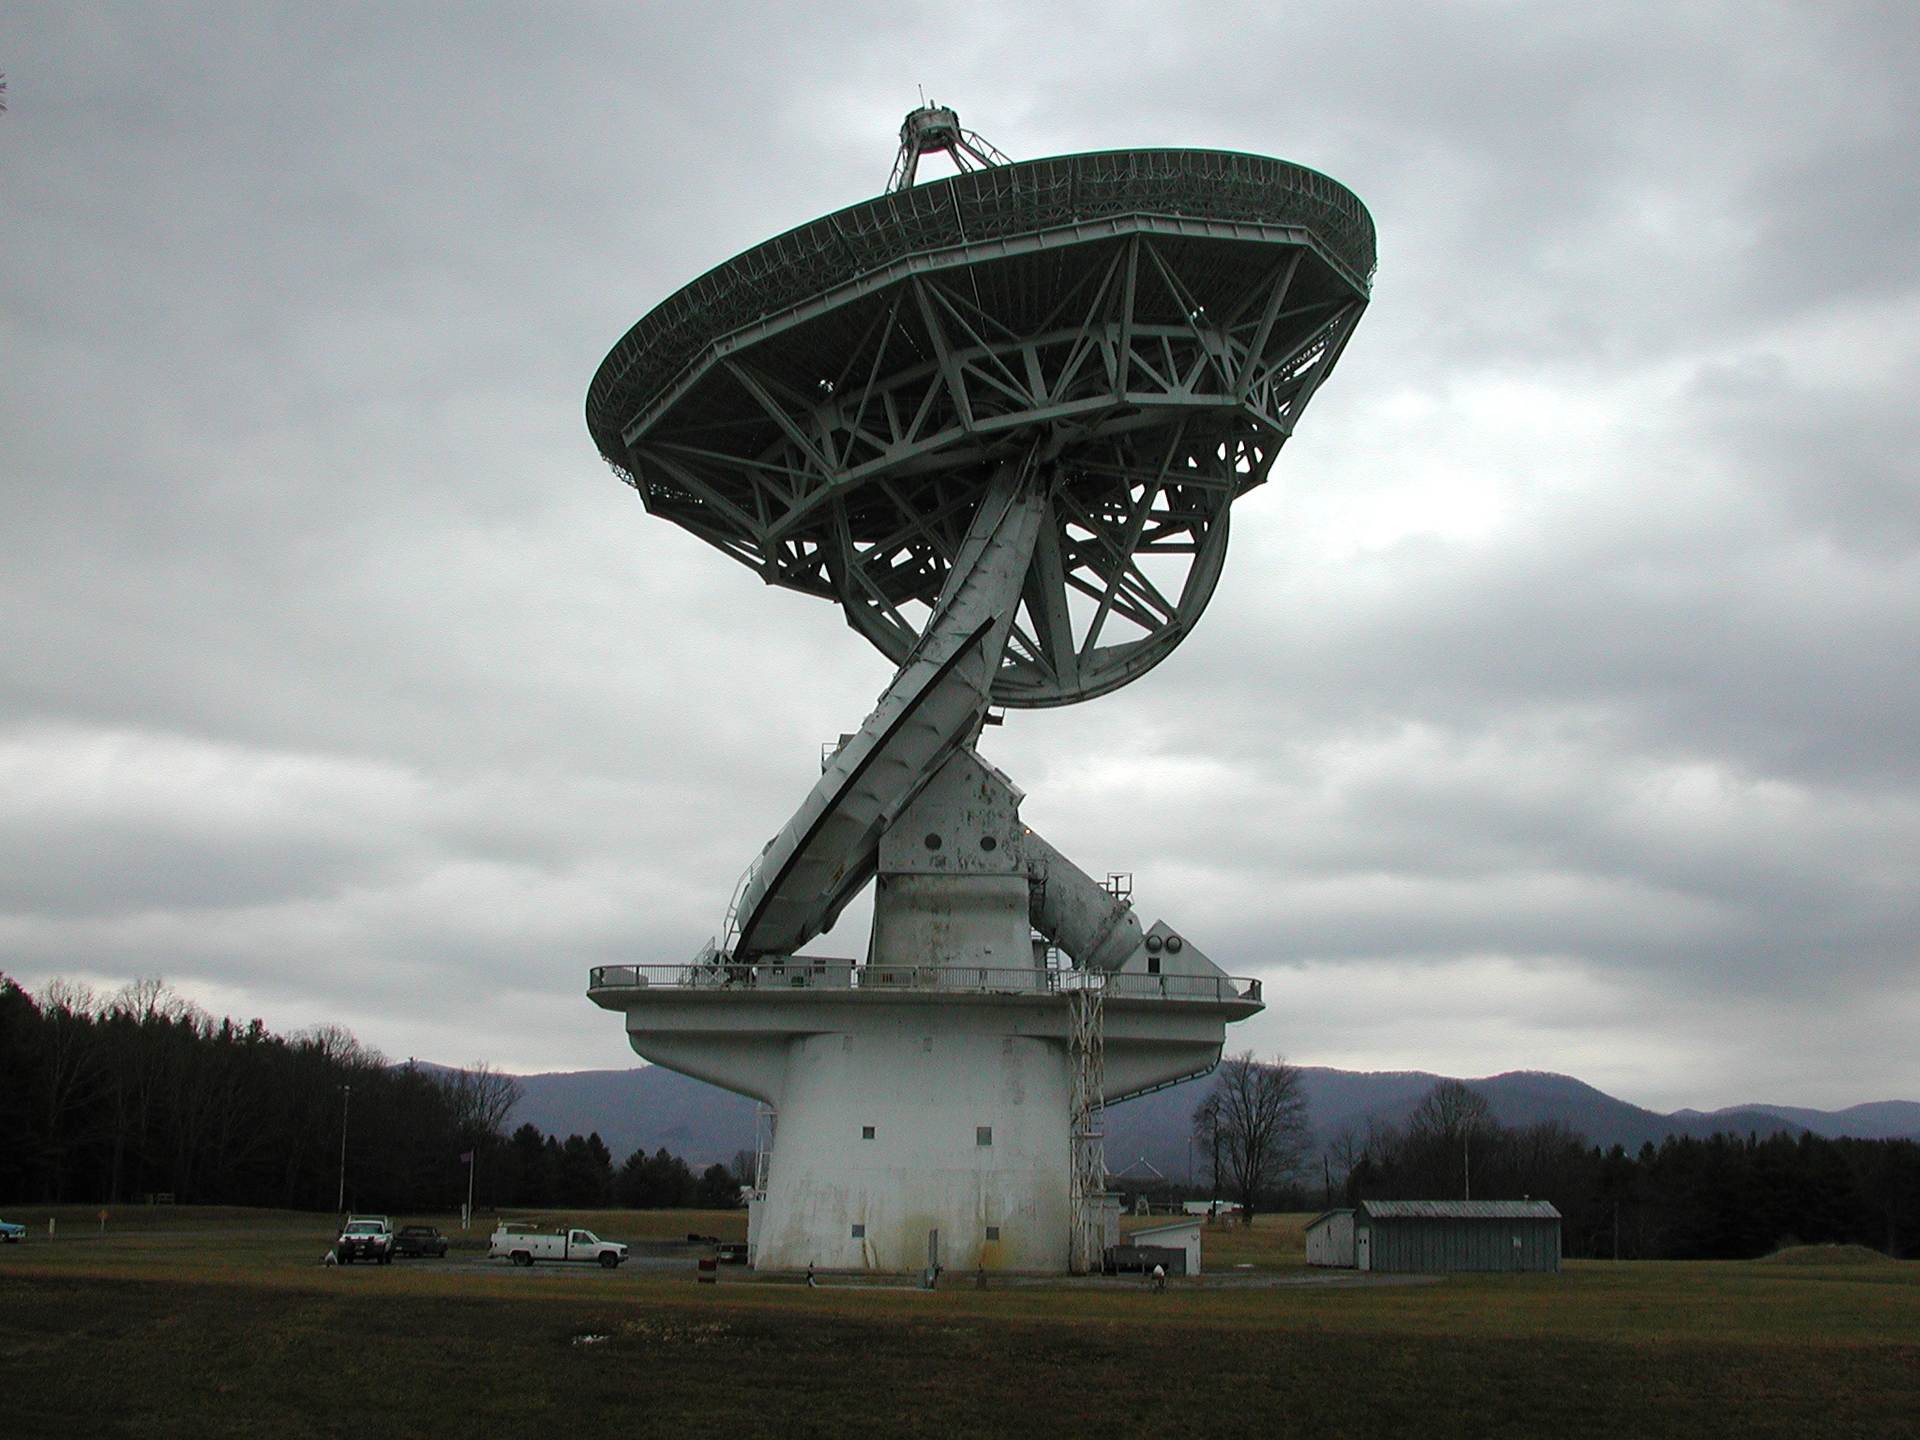

Mimicking the Earth's Axis

The 140-foot telescope in Green Bank, West Virginia is the largest equatorially-mounted telescope in the world. That means that it moves on a gear parallel to the equator of the Earth because it spins on an axis aligned to that of the Earth. In this photo, its two axes of motion are in view. One is the giant white semi-circular tube with just-visible toothy gears around its edge. This gear is driven by the polar shaft which is aligned to the axis of the Earth (the white shaft braced at the right end of the deck and aiming up at an angle pointing to about 10 o'clock). When the Earth turns, this axis turns in the opposite way, to keep the 43-meter dish aimed on the sky. The tilting gear is the wedge shape under the dish's support structure.

Credit: NRAO/AUI/NSF